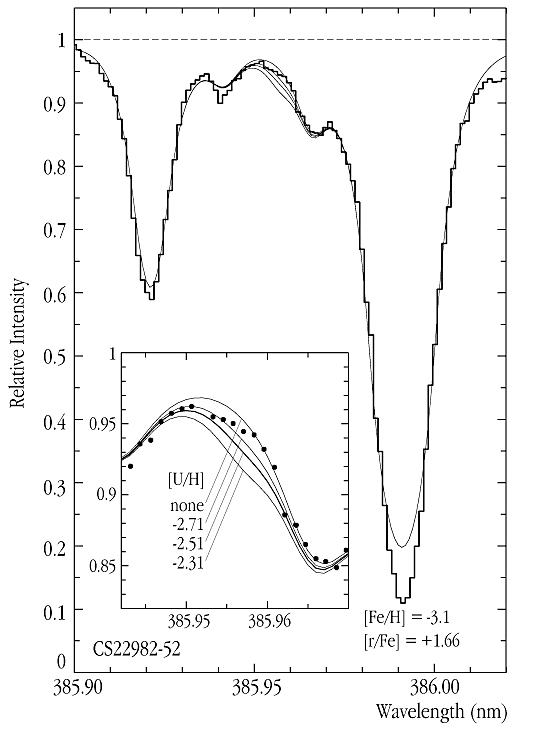

Uranium in a very old star

This image shows the wavelength region around the U II (singly ionized uranium) 385.95 nm line, as observed in the old star CS 22892-52 with UVES (as the fully drawn "step" line in the large panel, and as dots in the enlarged section in the small panel).

The very faint uranium line is discernible as a slight "depression" in the recorded spectrum. In order to estimate the critical upper limit of the uranium abundance in the star's atmosphere, several synthetic spectra with different logarithmic abundance of uranium (from "none" to -2.31 on a scale where the logarithmic hydrogen abundance is 12) have been computed (continuous thin lines in both diagrams). The abundance values are indicated - it can be seen that the model with [U/H] ~ -2.5 is clearly below the observed spectrum, i.e., this value is a very conservatory upper estimate of the uranium abundance. The strong lines on either side of the U II line are due to iron (Fe I), while the weaker features are blends of lines from various elements.

Credit: ESO